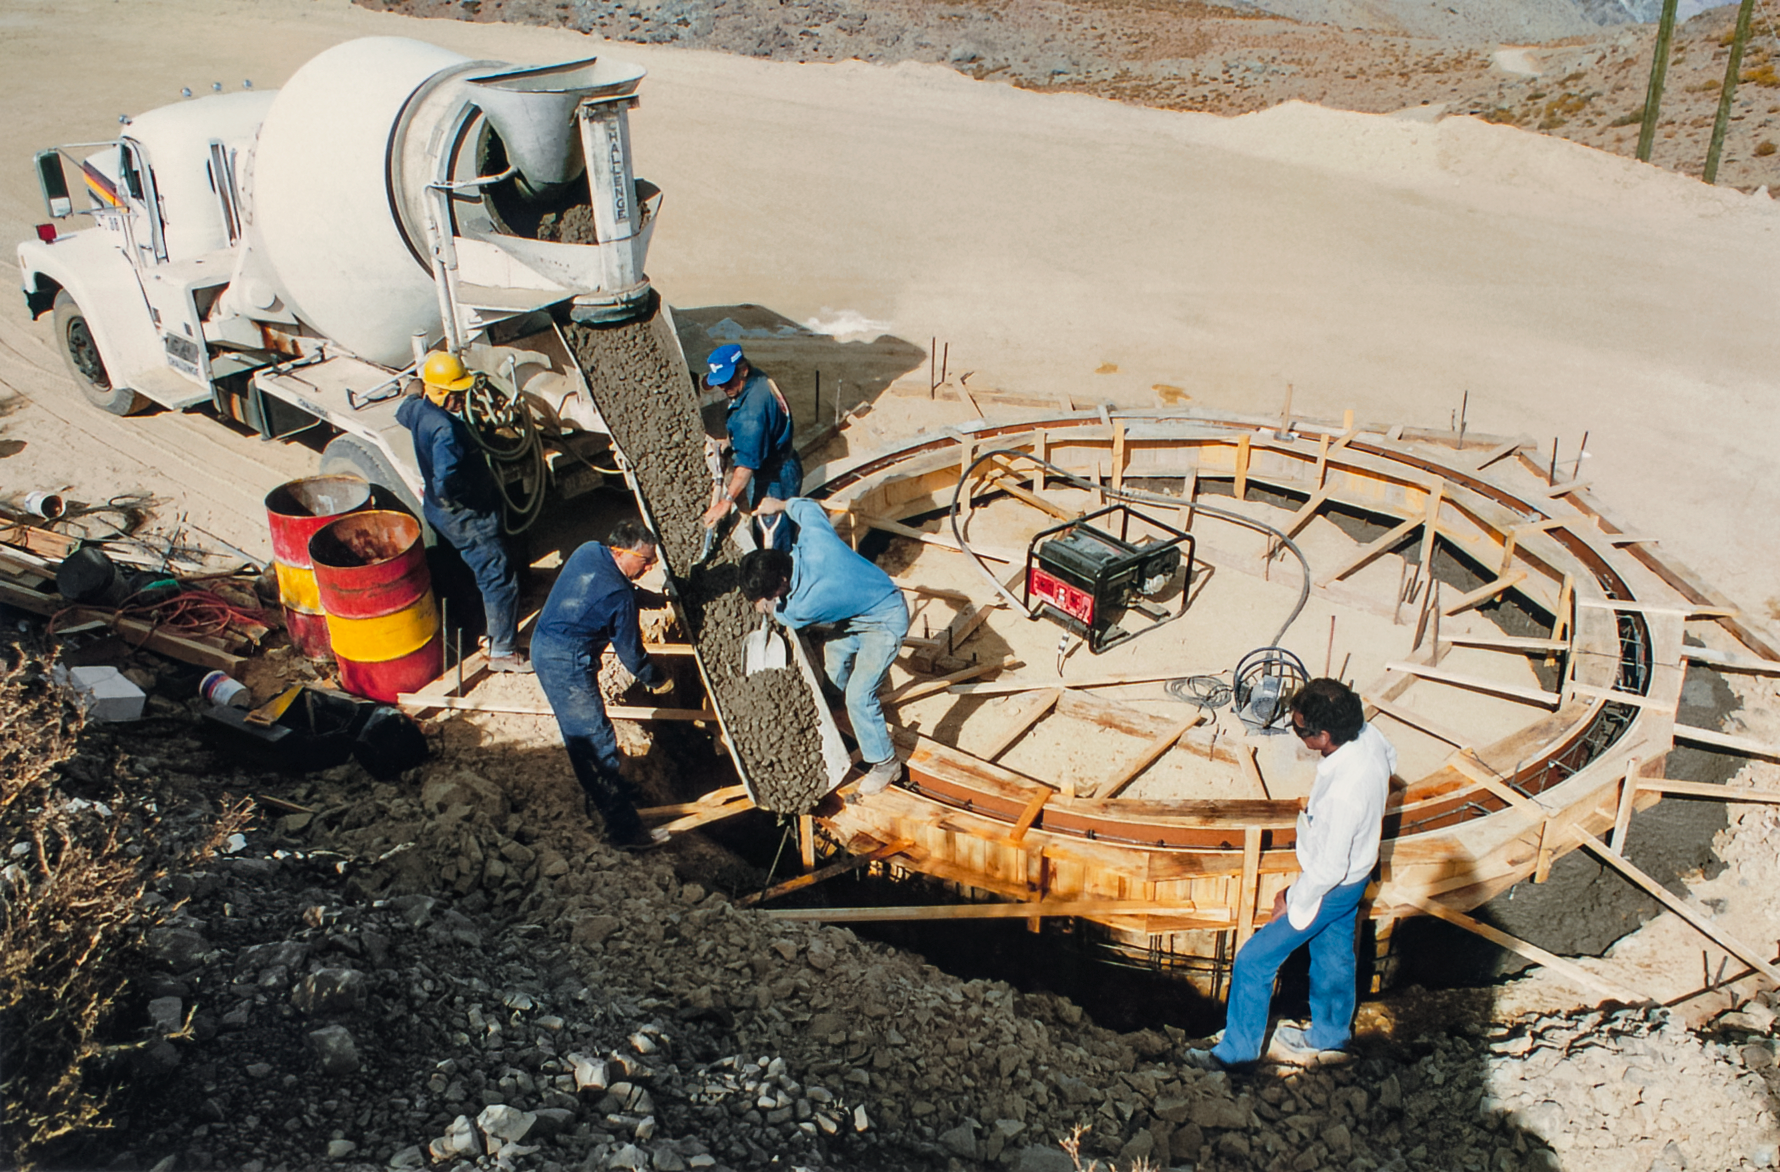

Gemini South Construction

Construction on the Gemini South telescope in 1995.

Credit: International Gemini Observatory/NOIRLab/NSF/AURA